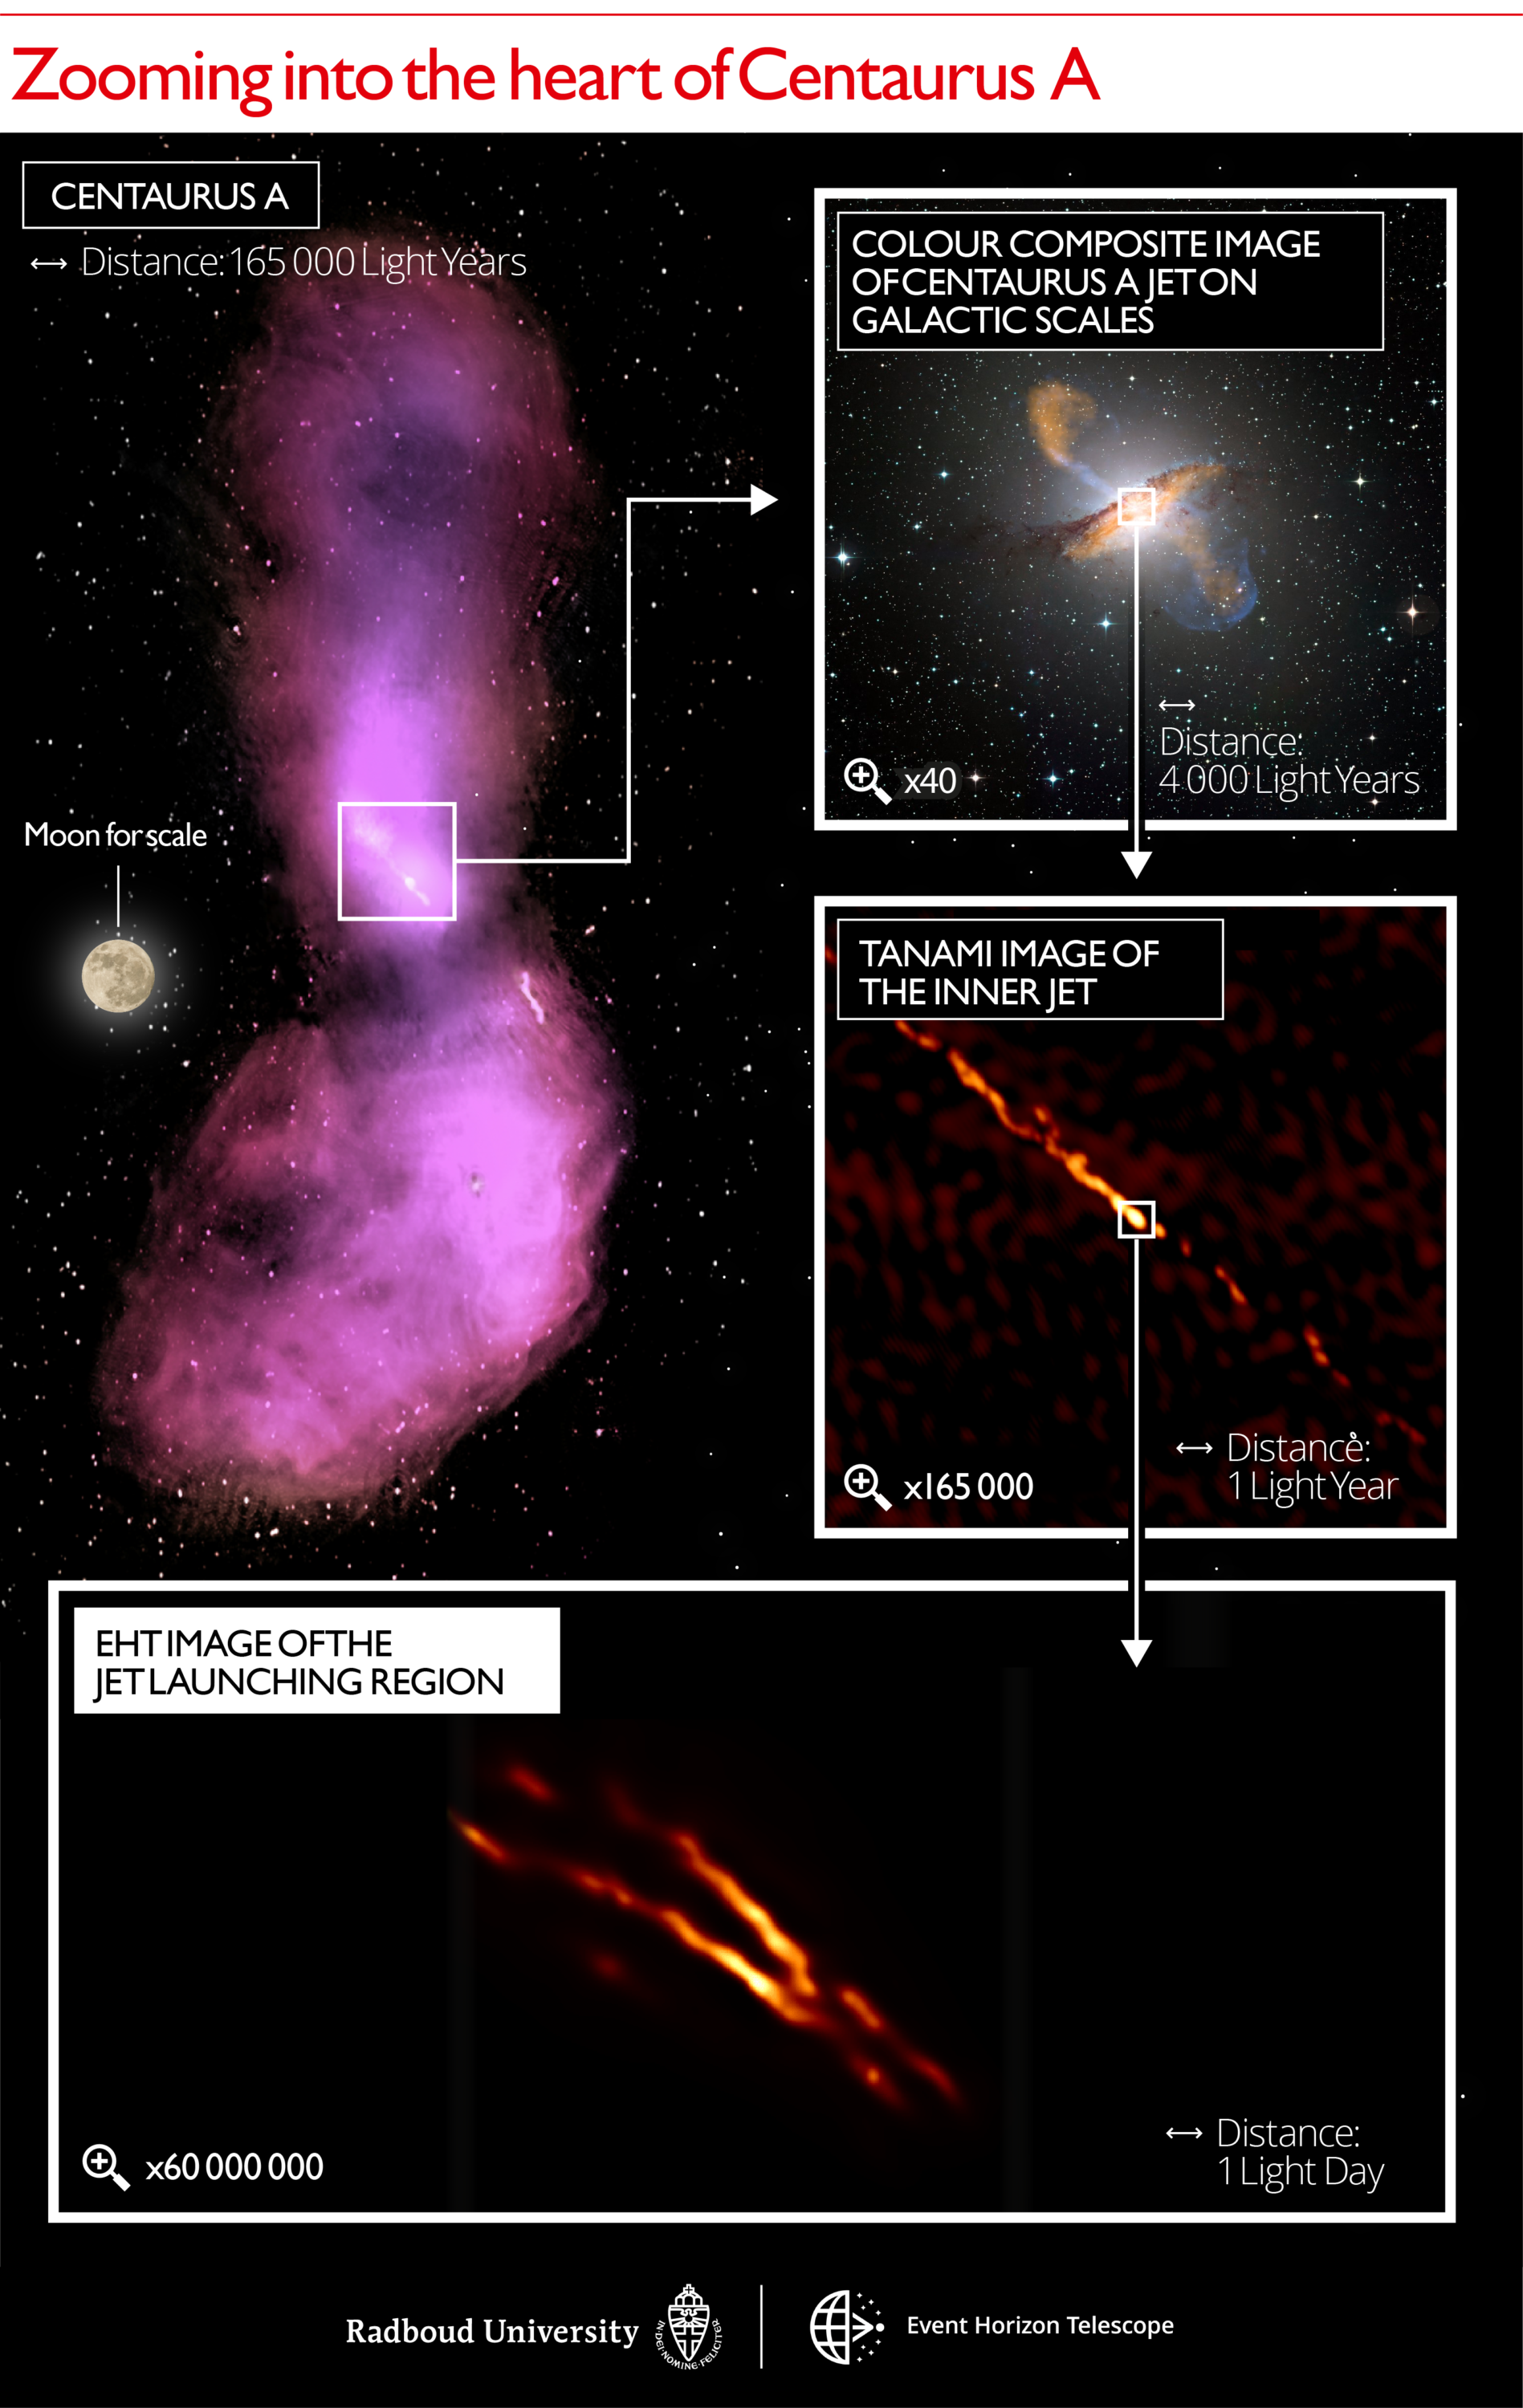

Zooming into the heart of Centaurus A

Distance scales uncovered in the Centaurus A jet. The top left image shows how the jet disperses into gas clouds that emit radio waves, captured by the ATCA and Parkes observatories. The top right panel displays a color composite image, with a 40x zoom compared to the first panel to match the size of the galaxy itself. Submillimeter emission from the jet and dust in the galaxy measured by the LABOCA/APEX instrument is shown in orange. X-ray emission from the jet measured by the Chandra spacecraft is shown in blue. Visible white light from the stars in the galaxy has been captured by the MPG/ESO 2.2-metre telescope. The next panel below shows a 165000x zoom image of the inner radio jet obtained with the TANAMI telescopes. The bottom panel depicts the new highest resolution image of the jet launching region obtained with the EHT at millimeter wavelengths with a 60000000x zoom in telescope resolution. Indicated scale bars are shown in light years and light days. One light year is equal to the distance that light travels within one year: about nine trillion kilometers. In comparison, the distance to the nearest-known star from our Sun is approximately four light years. One light day is equal to the distance that light travels within one day: about six times the distance between the Sun and Neptune.

Credit: Radboud University; CSIRO/ATNF/I.Feain et al., R.Morganti et al., N.Junkes et al.; ESO/WFI; MPIfR/ESO/APEX/A. Weiss et al.; NASA/CXC/CfA/R. Kraft et al.; TANAMI/C. Mueller et al.; EHT/M. Janssen et al